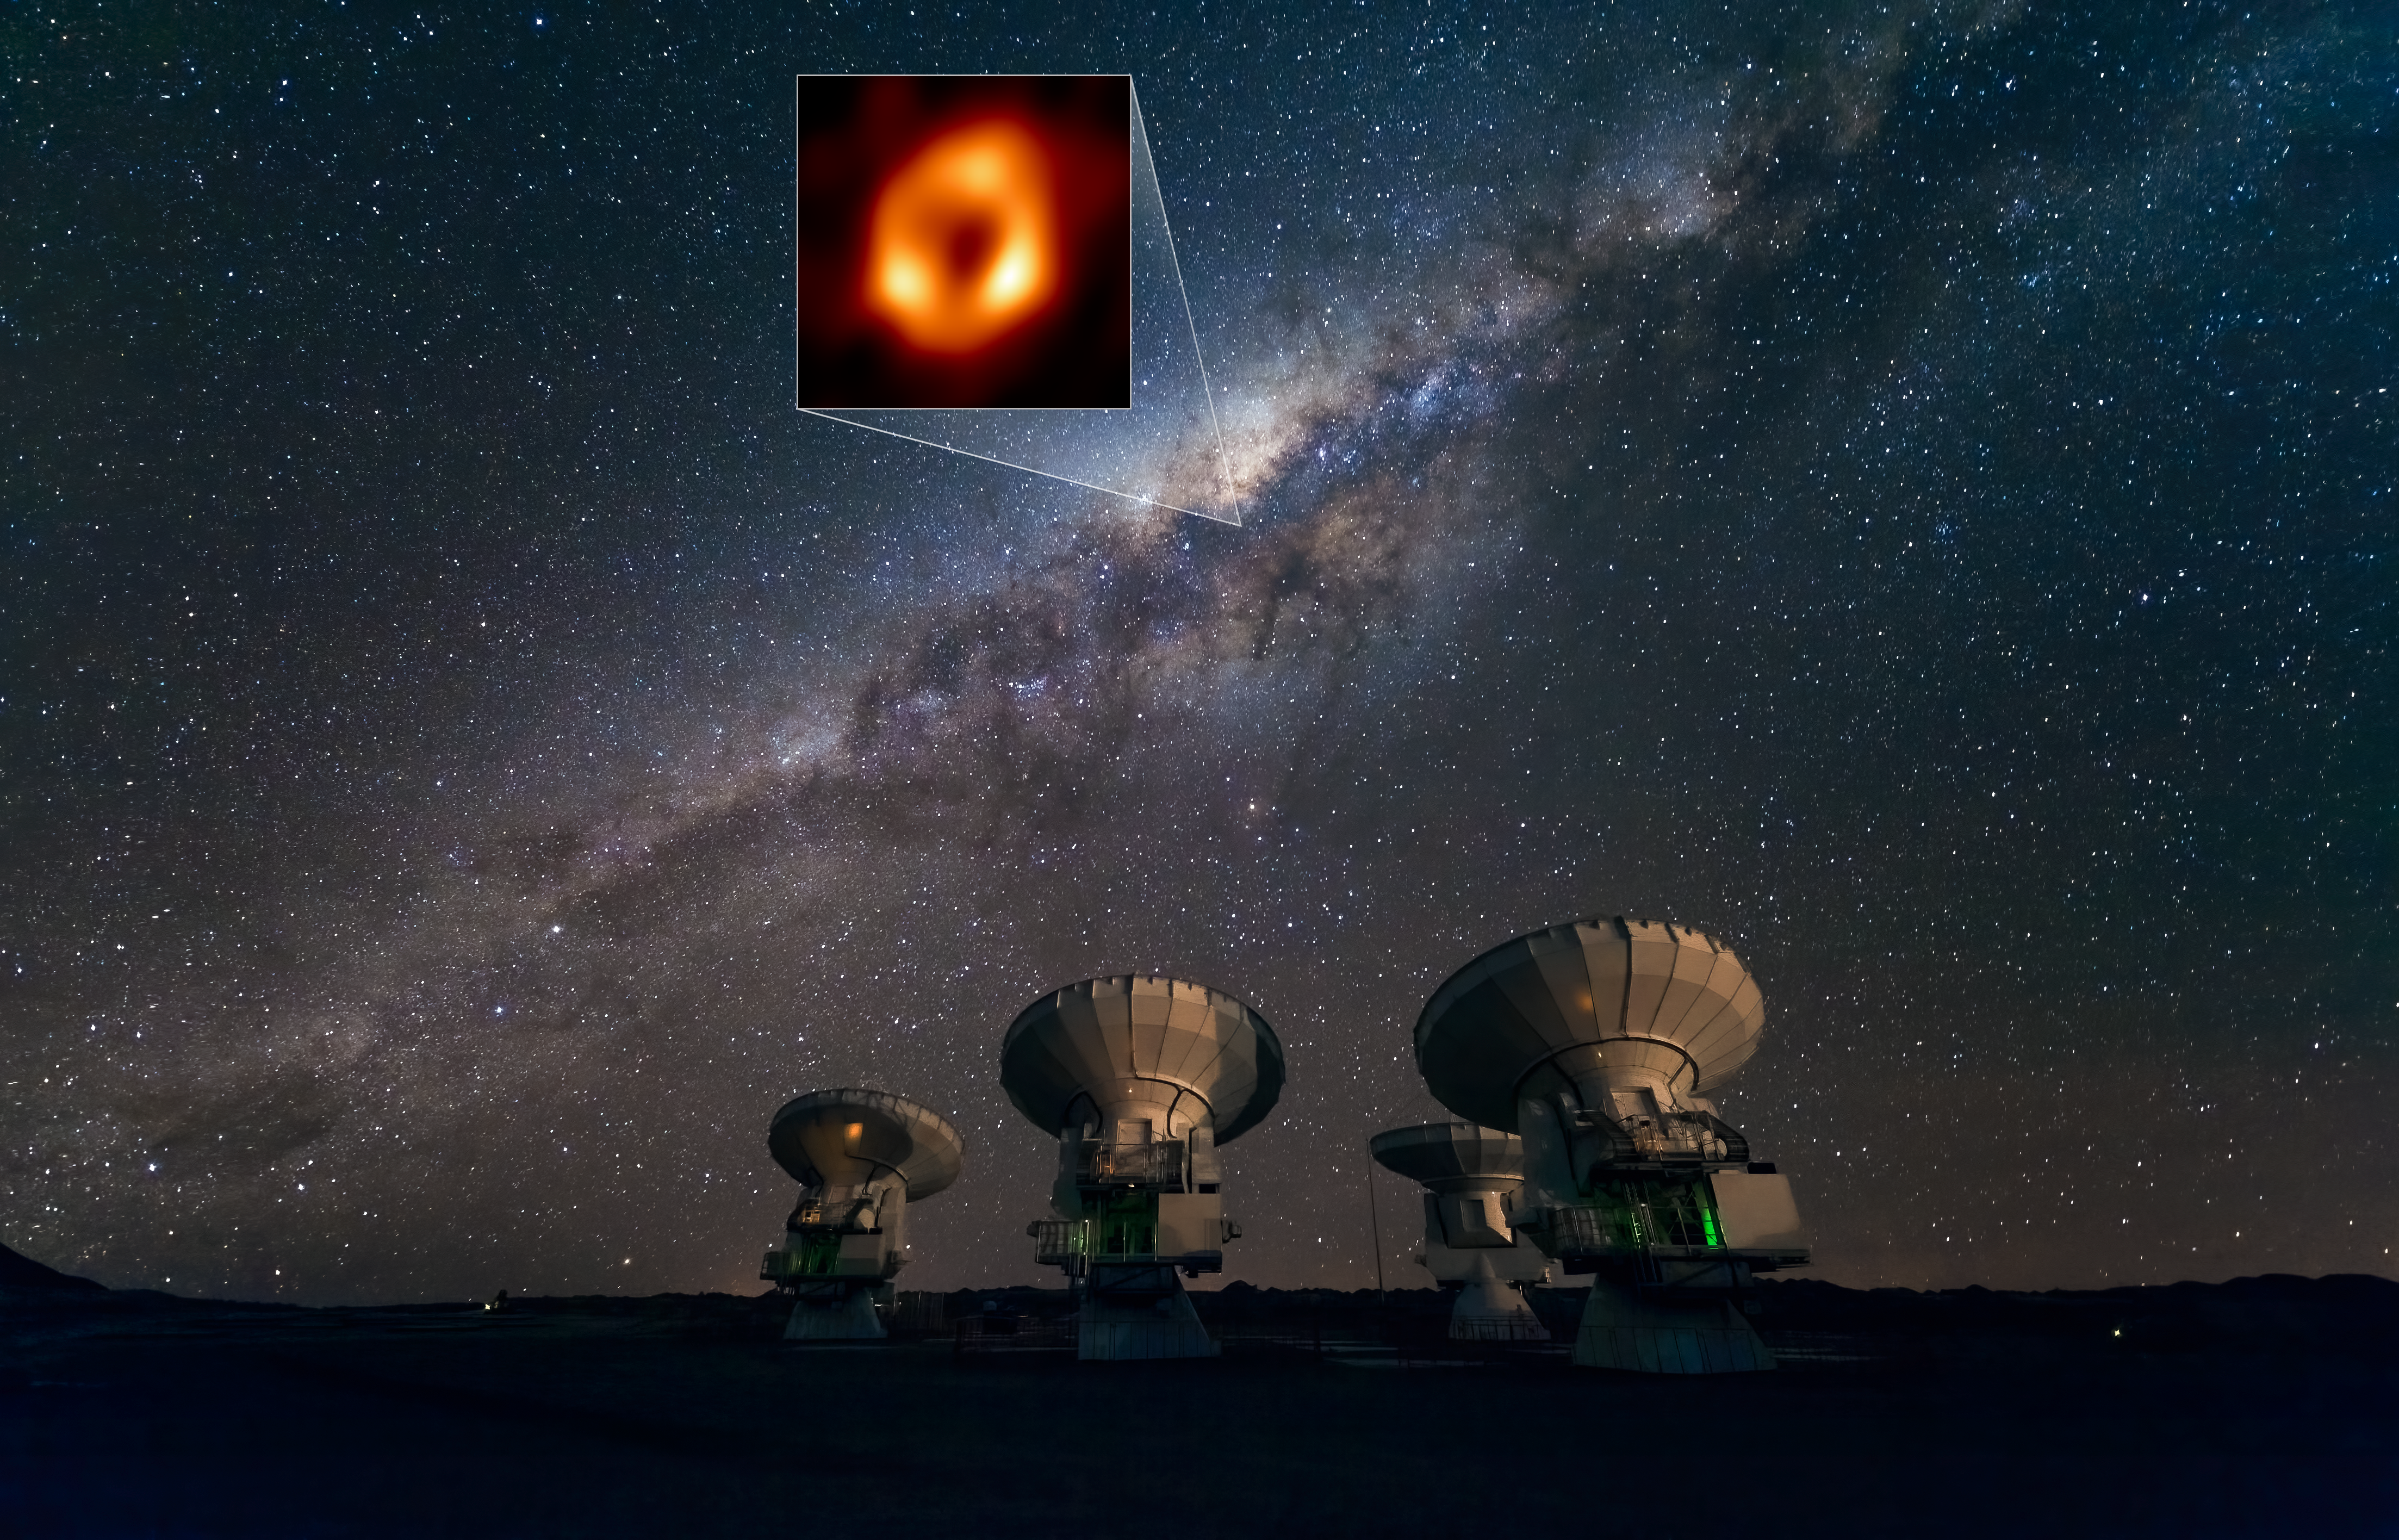

The Milky Way and the location of its central black hole as viewed from the Atacama Large Millimeter/submillimeter Array

This image shows the Atacama Large Millimeter/submillimeter Array (ALMA) looking up at the Milky Way as well as the location of Sagittarius A*, the supermassive black hole at our galactic centre. Highlighted in the box is the image of Sagittarius A* taken by the Event Horizon Telescope (EHT) Collaboration. Located in the Atacama Desert in Chile, ALMA is the most sensitive of all the observatories in the EHT array, and ESO is a co-owner of ALMA on behalf of its European Member States.

Credit: ESO/José Francisco Salgado (josefrancisco.org), EHT Collaboration